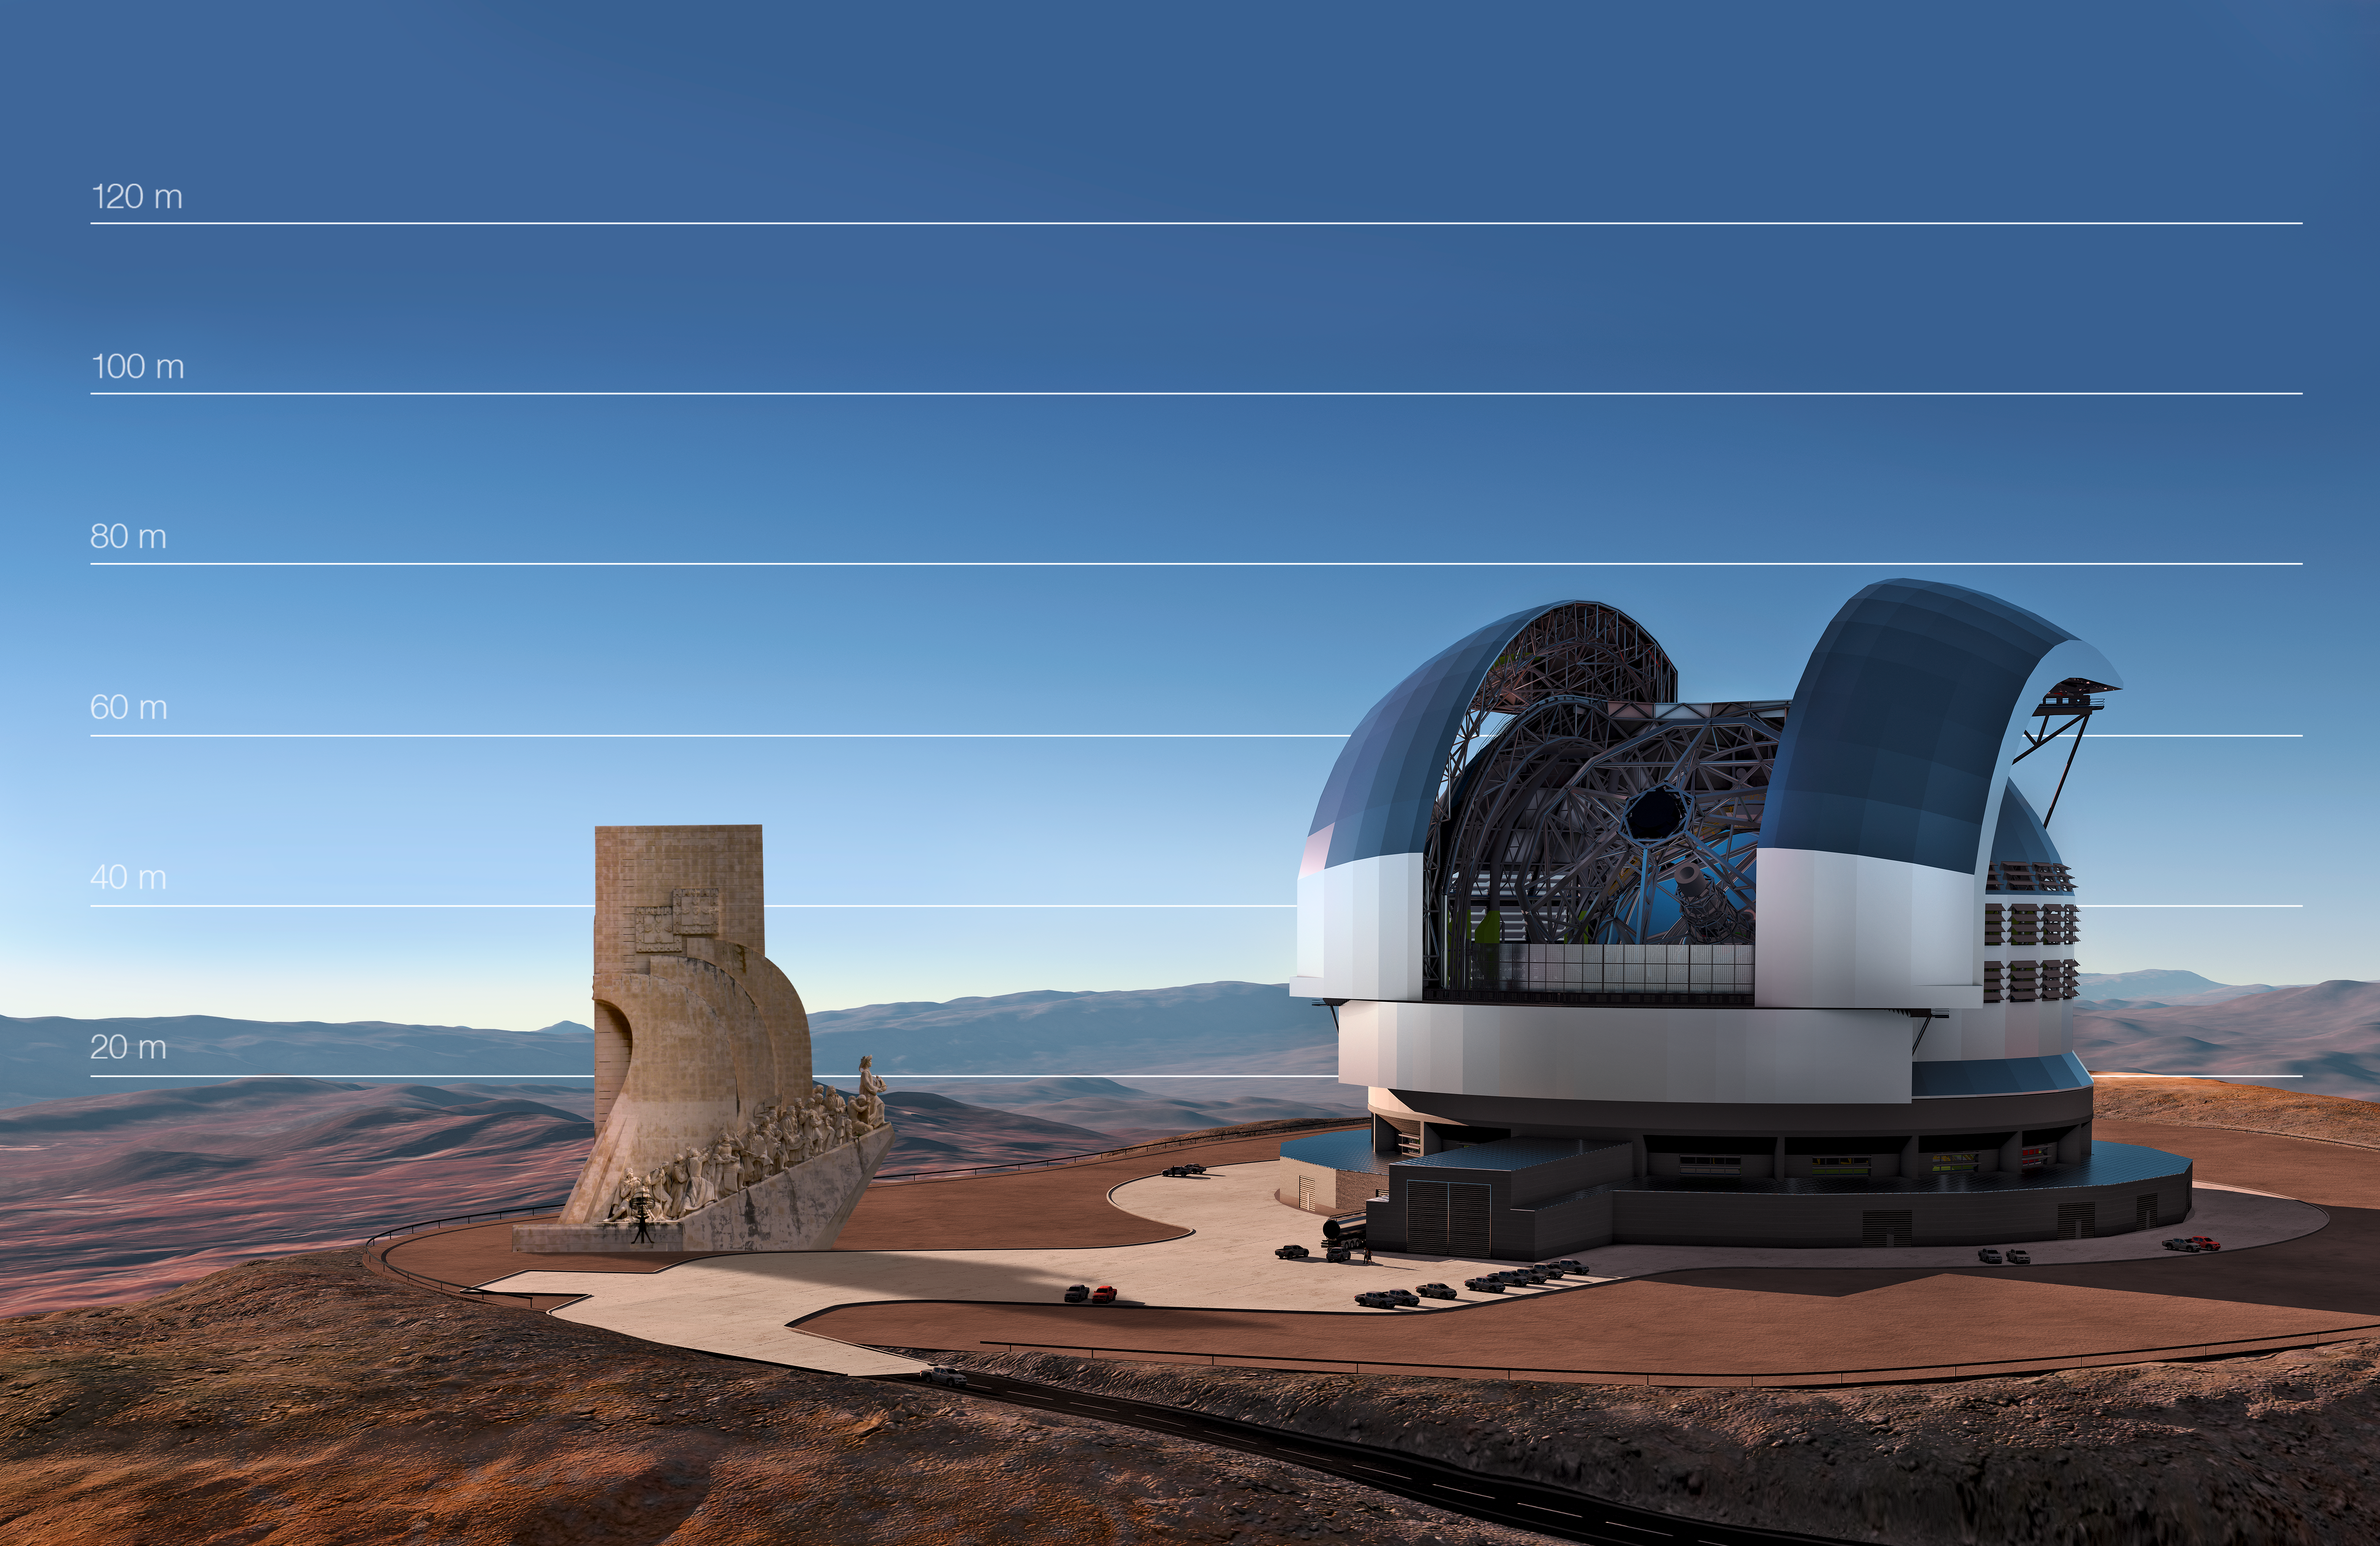

The E-ELT compared to the Padrão dos Descobrimentos in Lisbon, Portugal

This artist's impression compares the E-ELT to the Padrão dos Descobrimentos in Lisbon, Portugal.

Credit: ESO